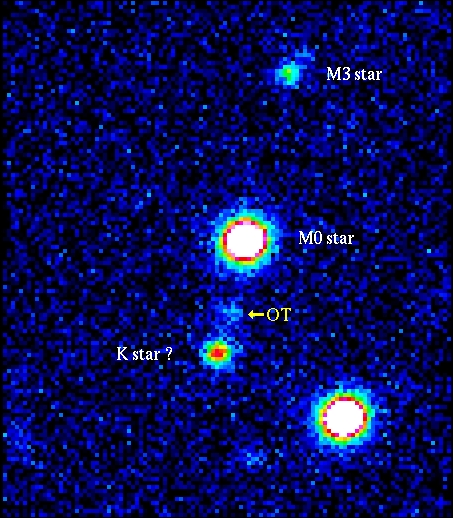

GRB 990510

The object of study is the remnant of a mysterious cosmic explosion far out in space, first detected as a gigantic outburst of gamma rays on May 10. Gamma-Ray Bursters (GRBs) are brief flashes of very energetic radiation — they represent by far the most powerful type of explosion known in the Universe and their afterglow in optical light can be 10 million times brighter than the brightest supernovae. The May 10 event ranks among the brightest one hundred of the over 2500 GRB's detected in the last decade. This is a visual image of the sky field around GRB 990510 (here denoted "OT"), as obtained with the VLT ANTU telescope and FORS1 on May 18 UT during a 20 min exposure in 0.9 arcsec seeing conditions. The reproduction is in false colours to better show differences in intensity. North is up and east is left.

Credit: Universitaets-Sternwarte Goettingen/FORS Consortium